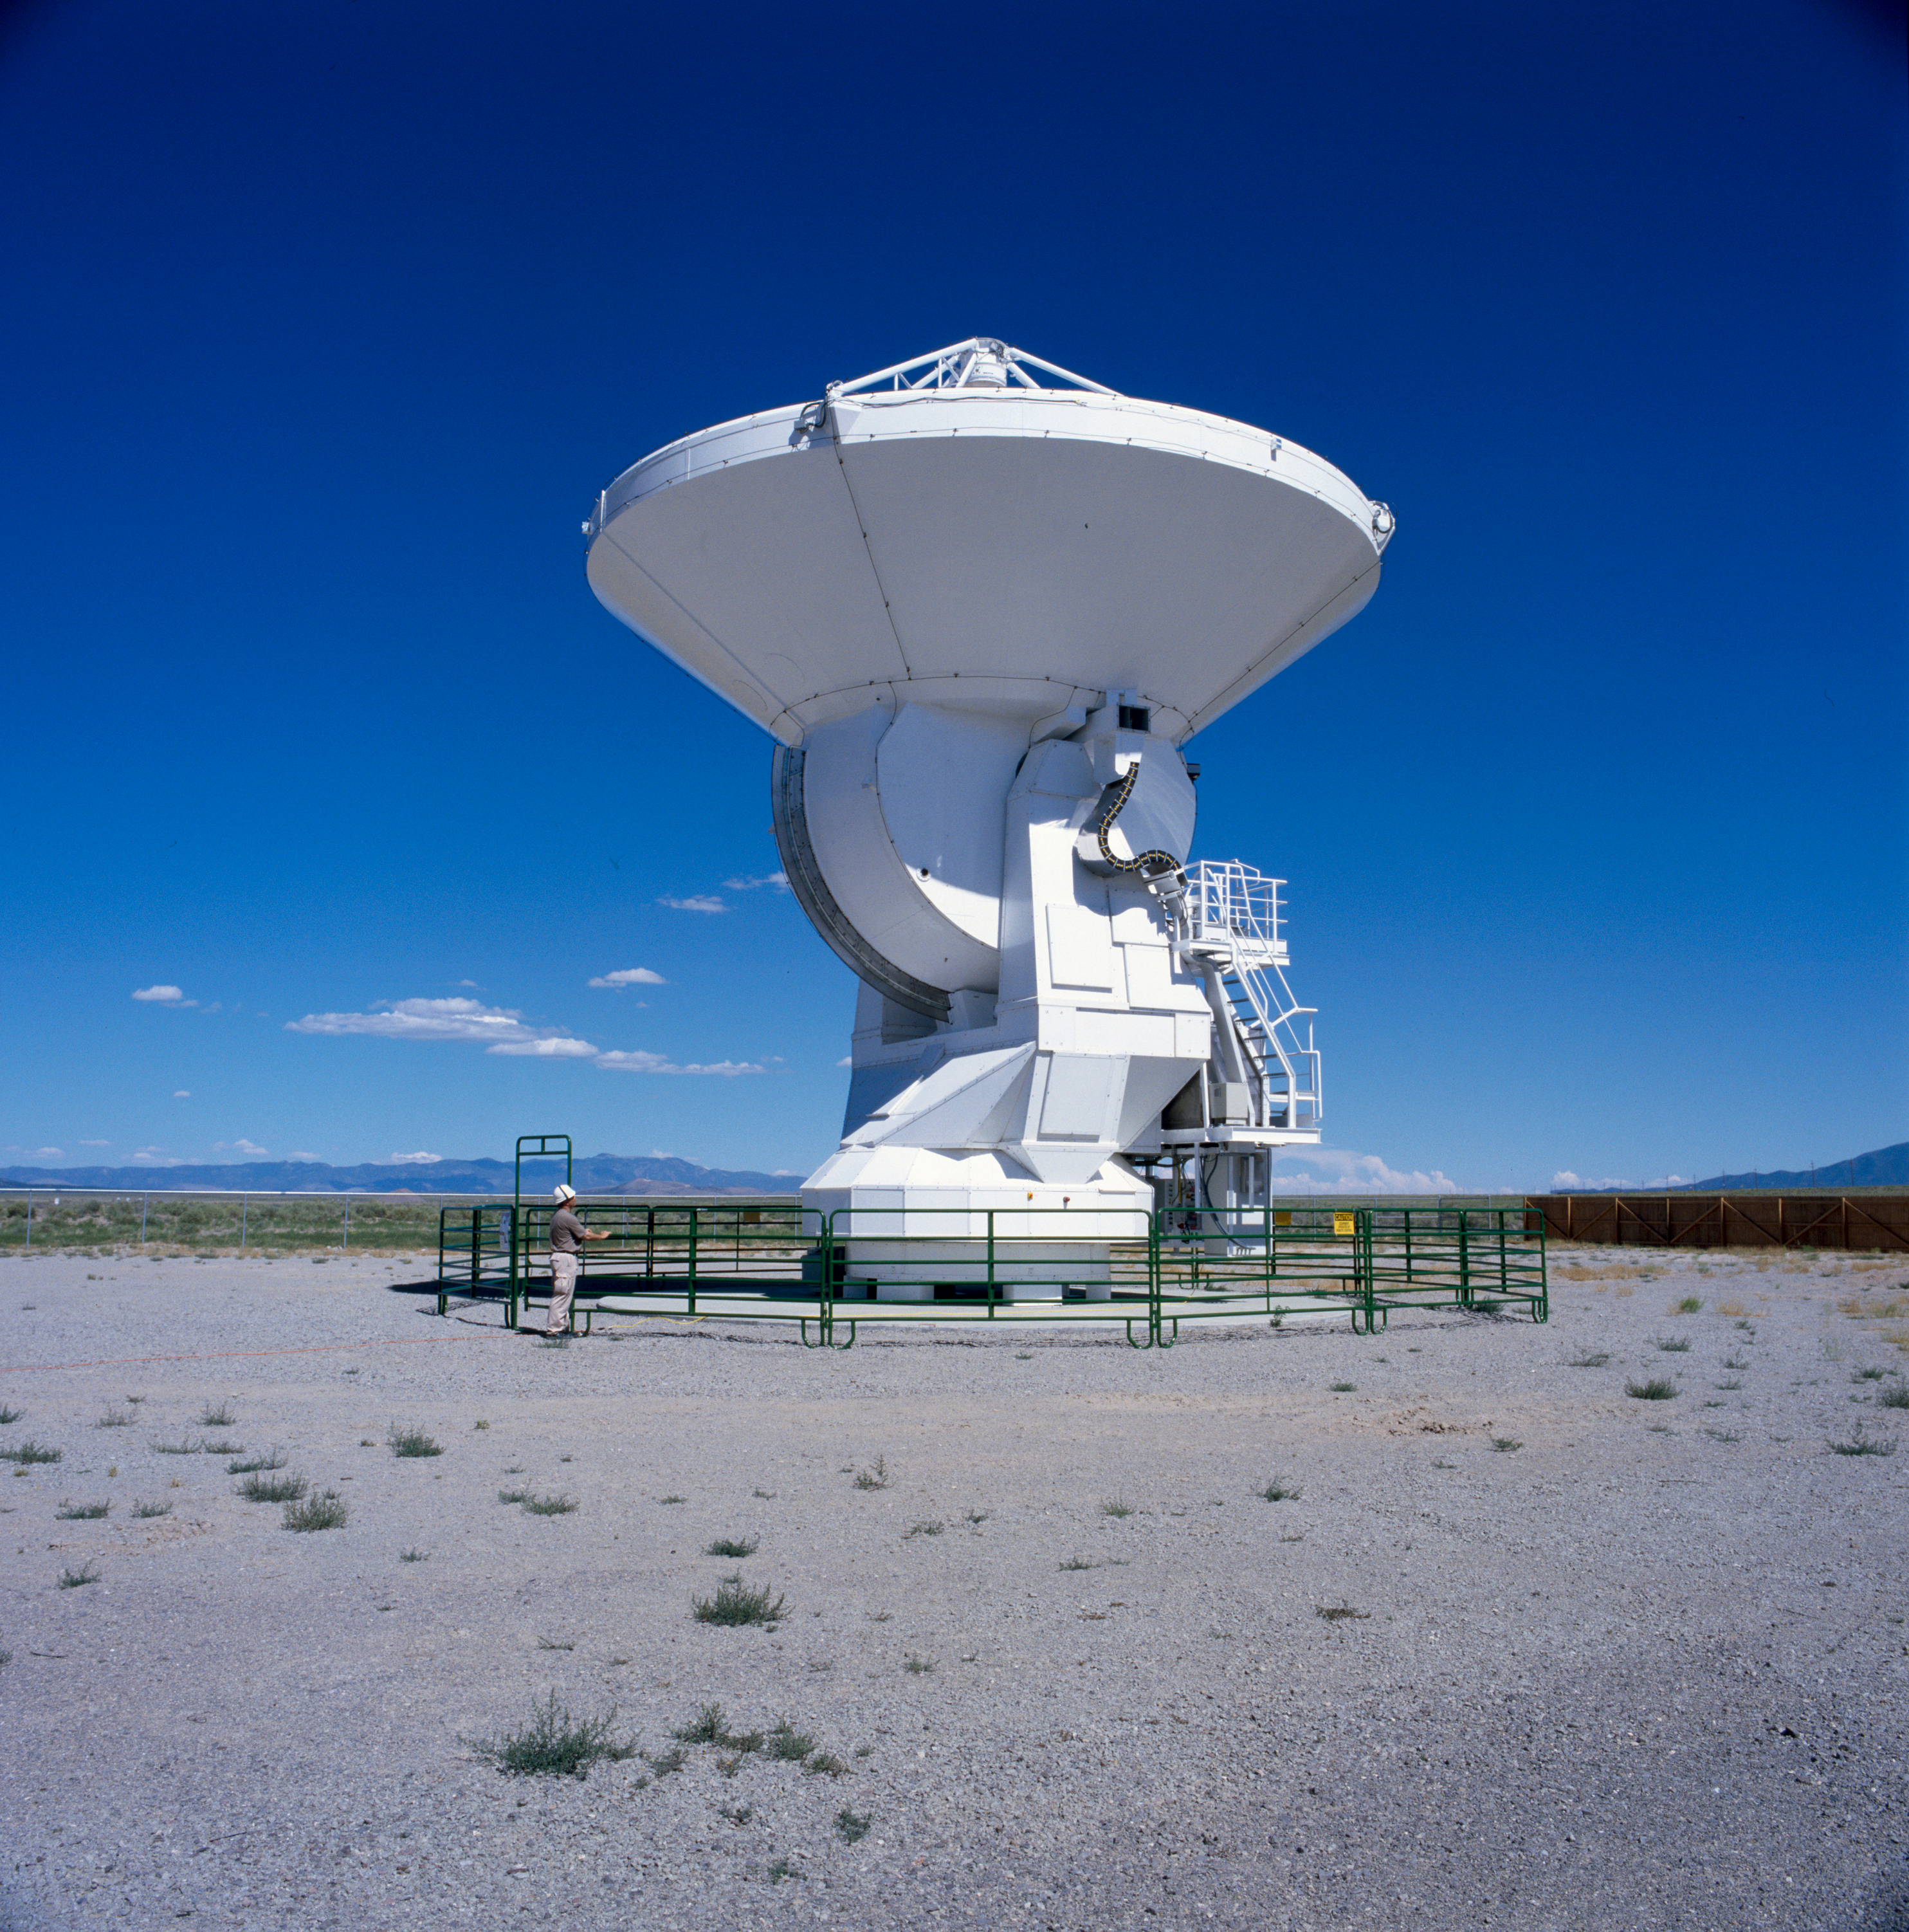

The Alcatel Alenia Space/ European Industrial Engineering prototype antenna

A prototype antenna built by Alcatel Alenia Space and European Industrial Engineering and thoroughly tested along with prototypes antennas from Vertex/LSI and Mitsubishi at the ALMA Antenna Test Facility located at the Very Large Array site in Socorro, New Mexico. Image taken in July 2004.

Credit: ALMA (ESO/NAOJ/NRAO)/H. Zodet (ESO)